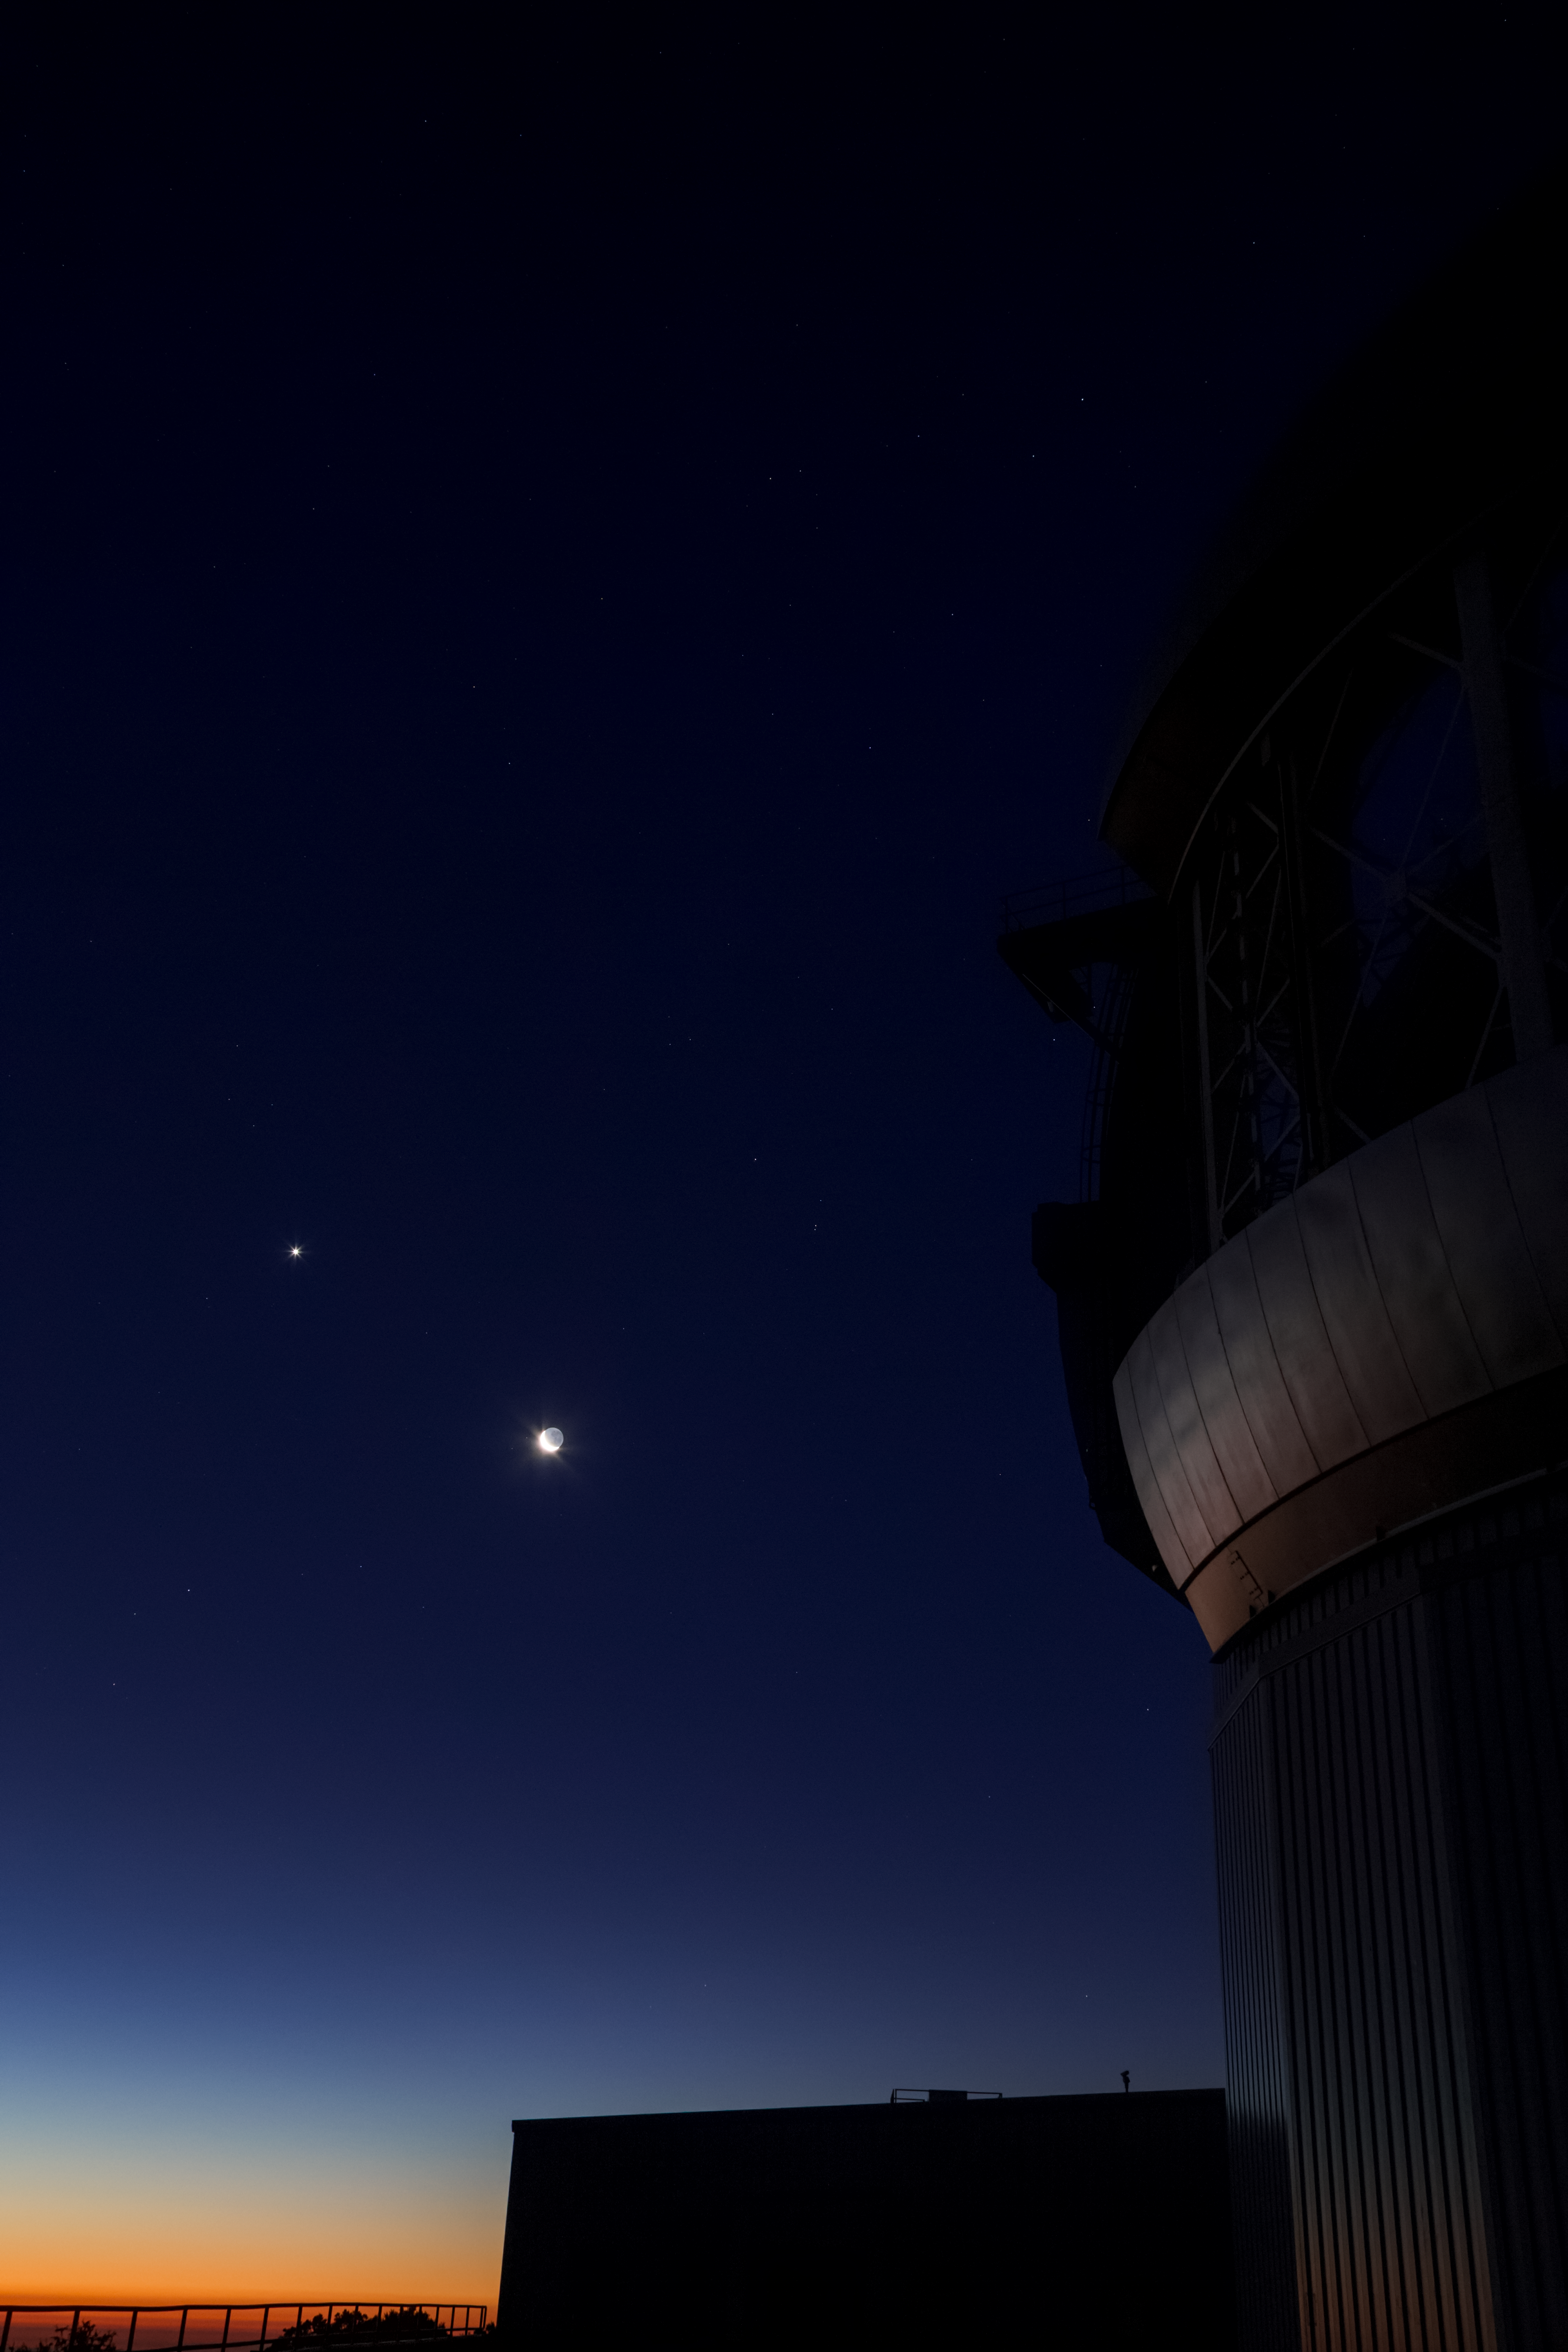

Jupiter and the Moon over Gemini South

This photo shows the gas giant planet Jupiter and a waxing crescent Moon visible over Gemini South. Gemini South is part of the International Gemini Observatory, a program of NSF NOIRLab.

Credit: International Gemini Observatory/NOIRLab/AURA/NSF/M. Paredes